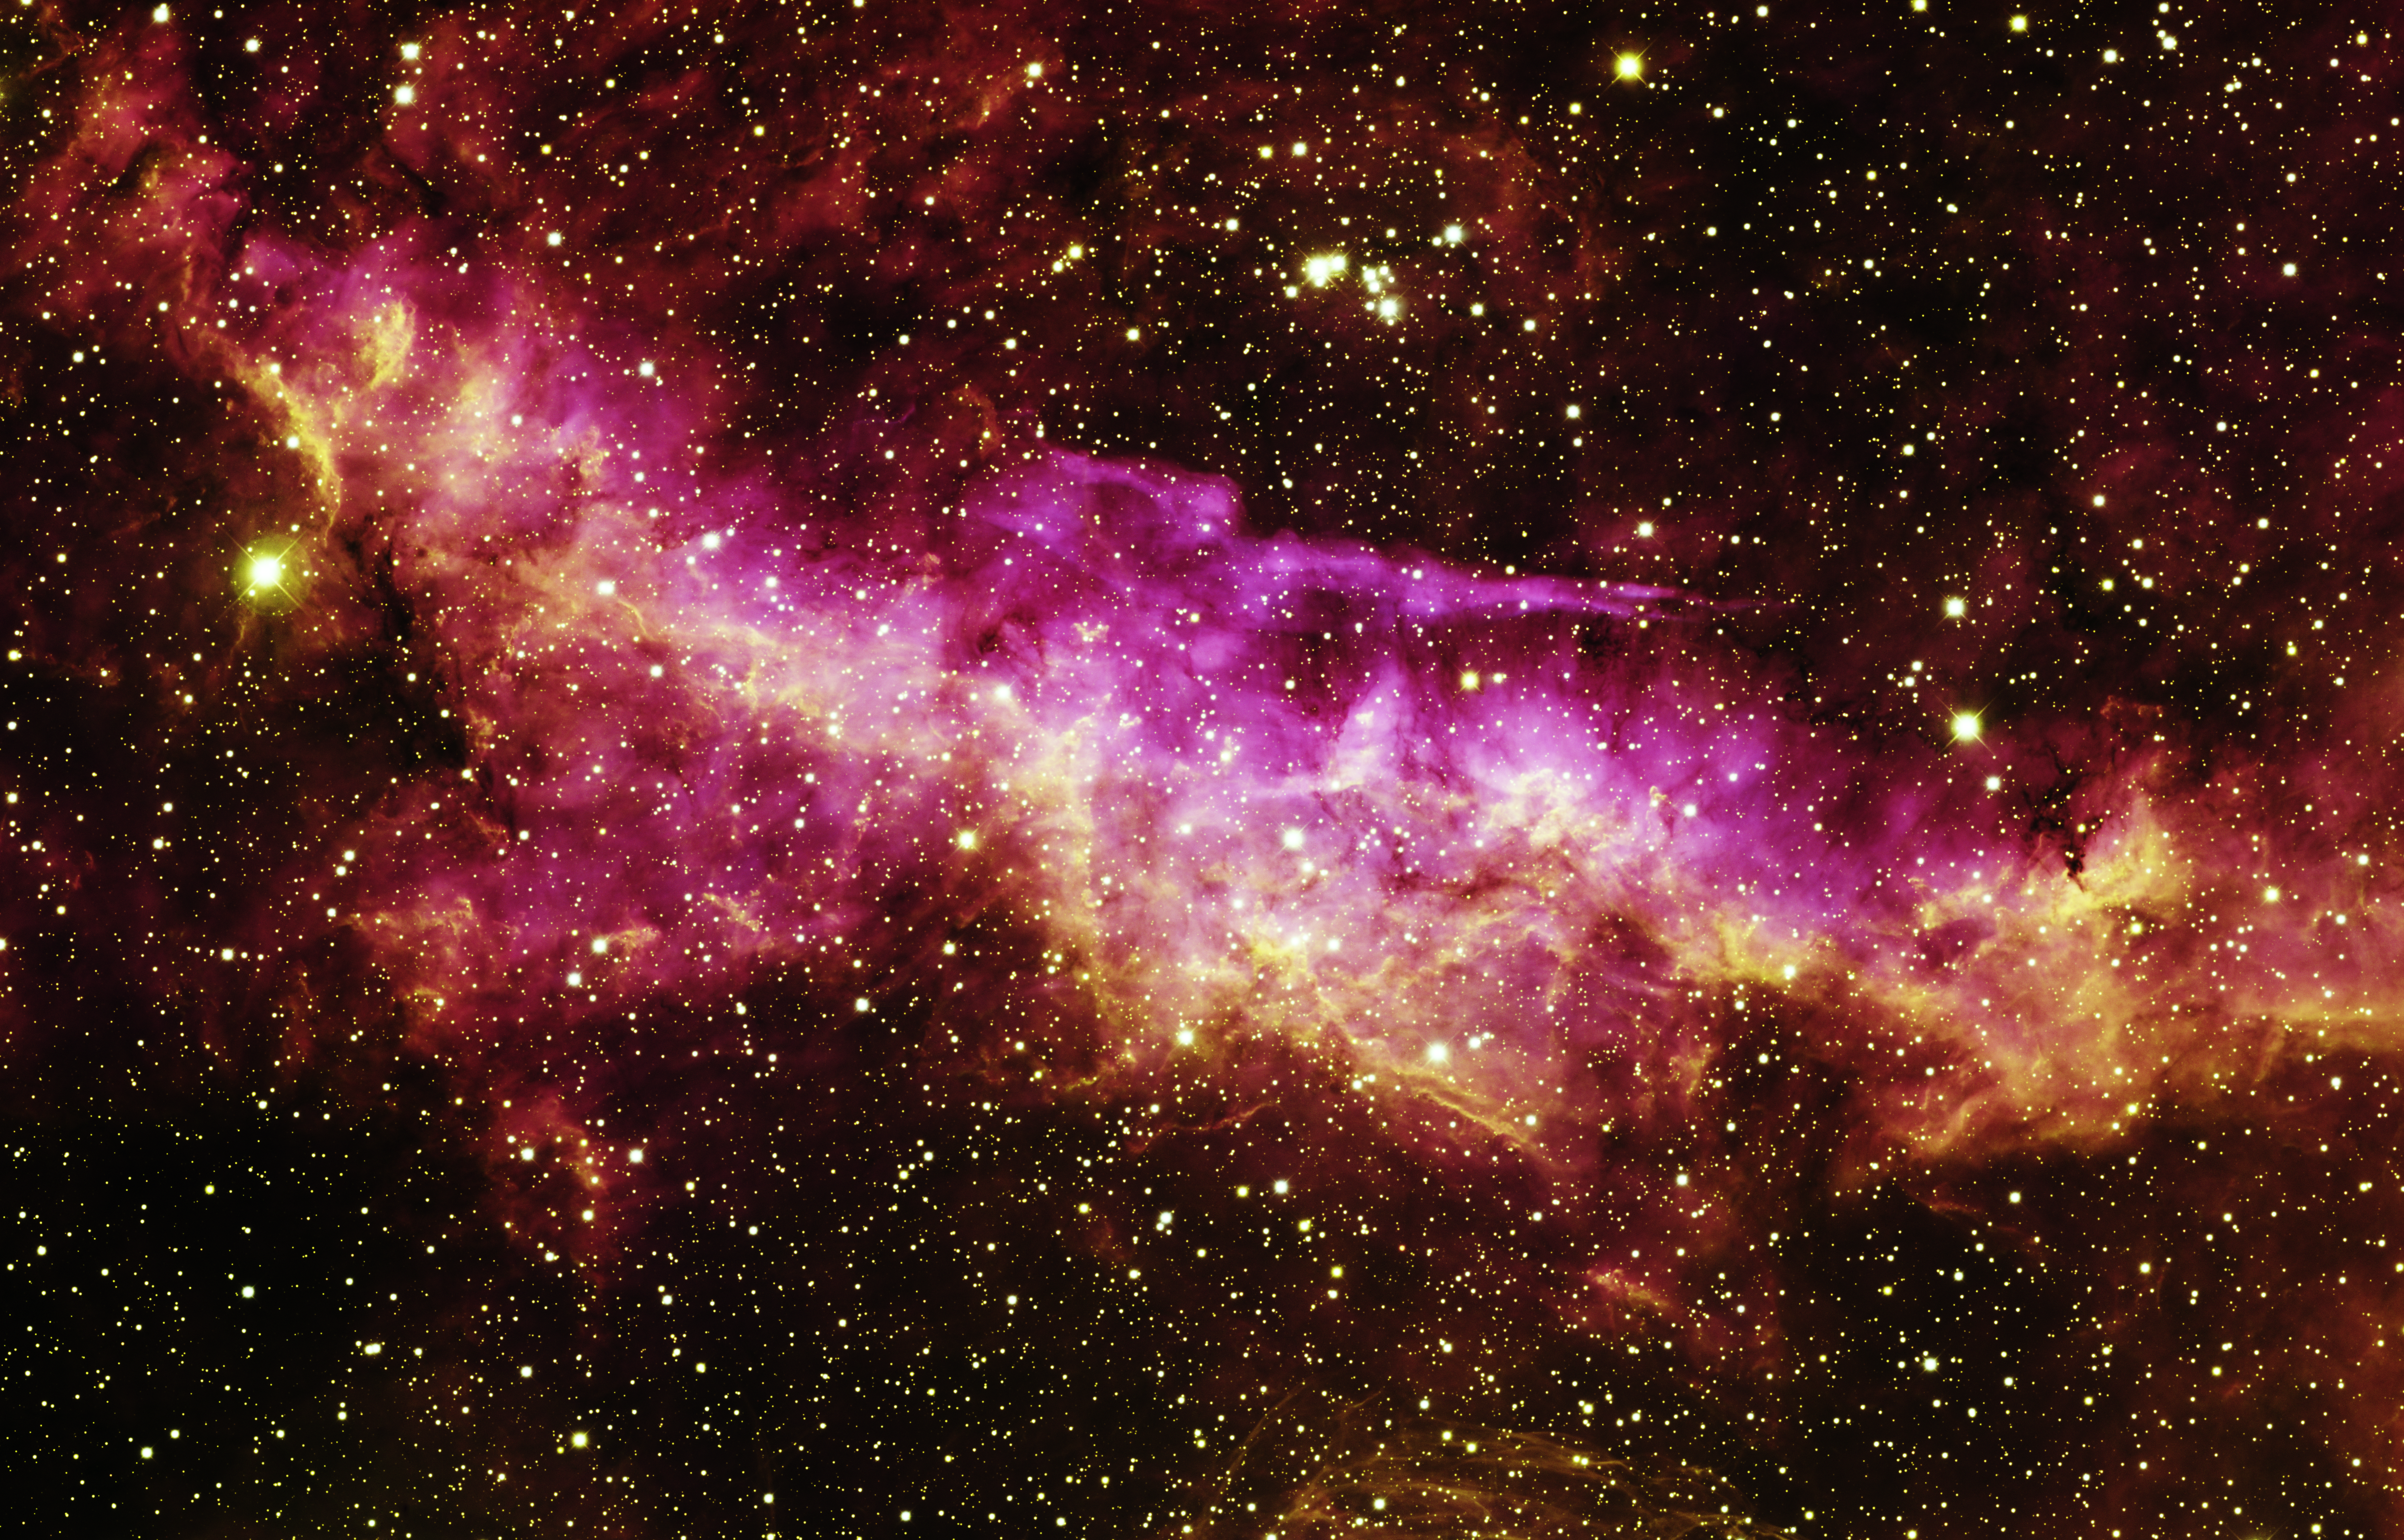

Sharpless 157 (WR 157)

This image of Supernova 2002ic was taken at the Swope 1-meter telescope at Las Campanas Observatory in Chile on January 7, 2003. The supernova is the bright point of light in the center, at the intersection of two background galaxies. The host galaxy of the supernova is extremely faint and is not visible. A strong signal of hydrogen was detected in ground-based spectroscopic observations of the supernova, leading a team of astronomers in Chile and the U.S. to conclude that the source of this Type Ia supernova consisted of a white dwarf that suddenly exploded after gaining hydrogen gas blown off by its gravitational partner, a common asymptotic giant branch (AGB) star three to seven times as massive as the Sun. This is the first unambiguous detection of the progenitor of a Type Ia supernova. Four spectroscopic observations of SN2002ic were made using the Baade 6.5-meter and 2.5-meter Dupont telescopes at Las Campanas between November 2002 and January 2003.

Credit: T.A. Rector (University of Alaska Anchorage) and H. Schweiker (WIYN and NOIRLab/NSF/AURA)